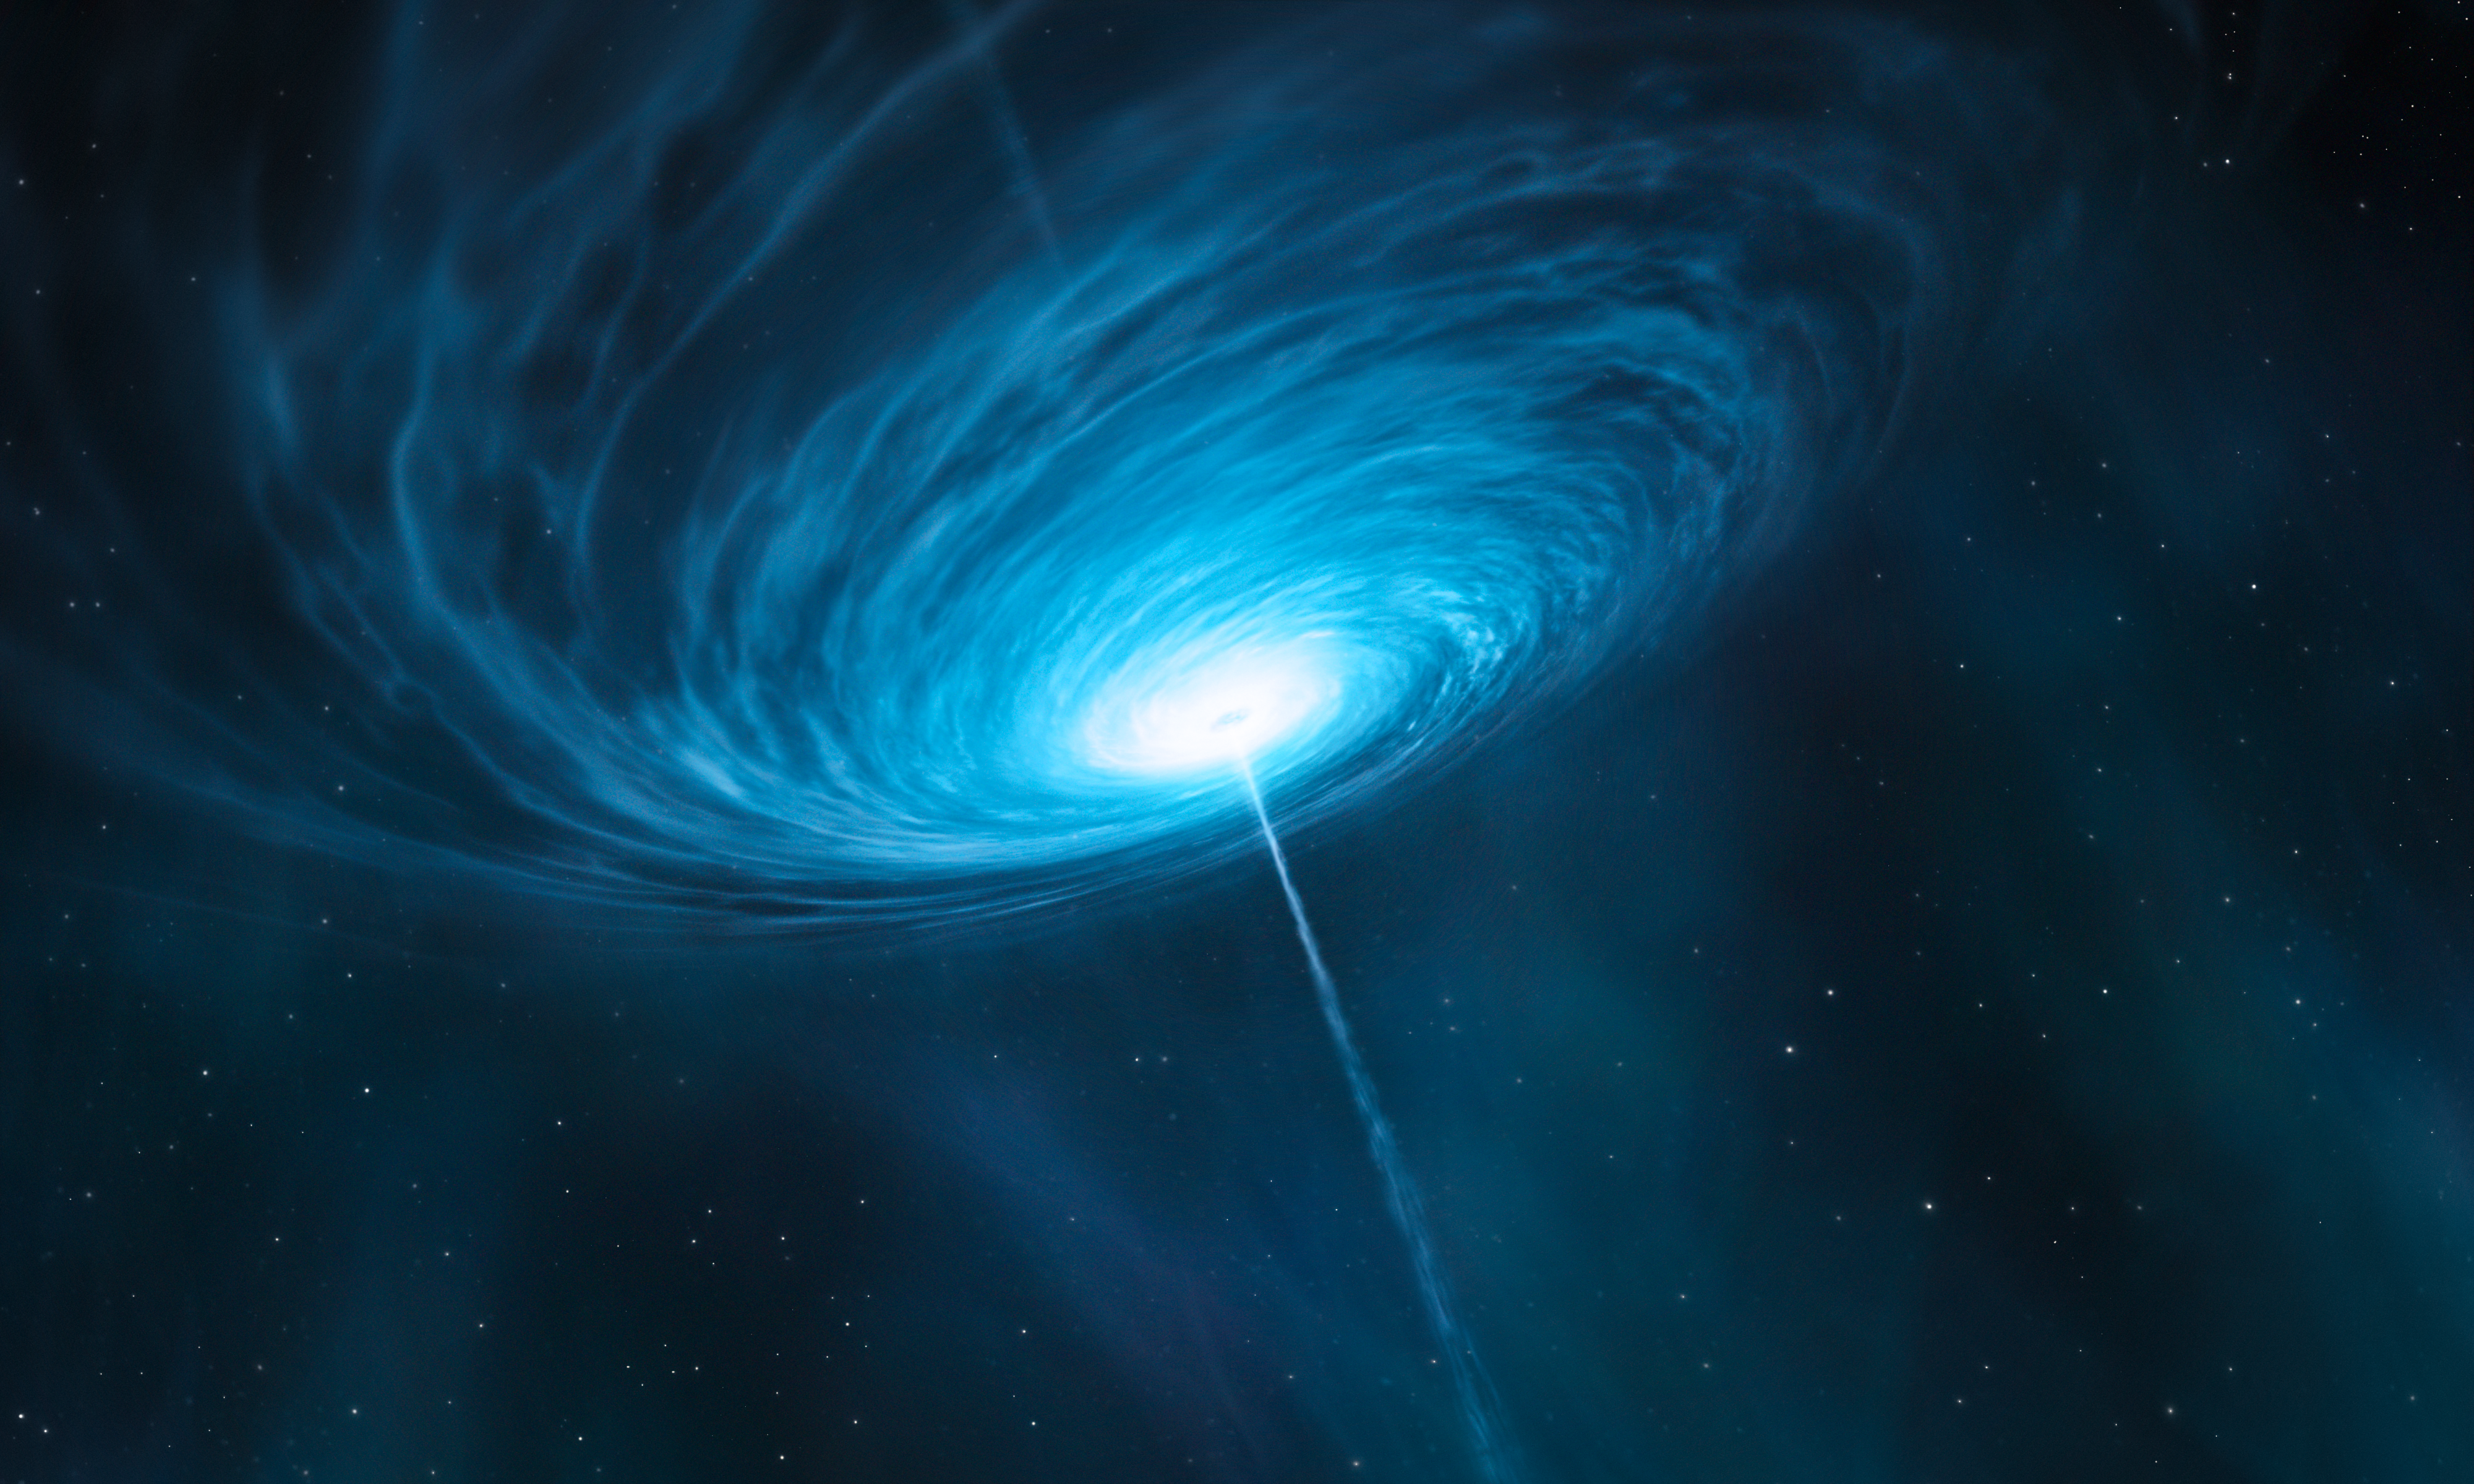

Artist’s impression of the quasar 3C 279

This is an artist’s impression of the quasar 3C 279. Astronomers connected the Atacama Pathfinder Experiment (APEX), in Chile, to the Submillimeter Array (SMA) in Hawaii, USA, and the Submillimeter Telescope (SMT) in Arizona, USA for the first time, to make the sharpest observations ever, of the centre of a distant galaxy, the bright quasar 3C 279. Quasars are the very bright centres of distant galaxies that are powered by supermassive black holes. This quasar contains a black hole with a mass about one billion times that of the Sun, and is so far from Earth that its light has taken more than 5 billion years to reach us. The team were able to probe scales of less than a light-year across the quasar — a remarkable achievement for a target that is billions of light-years away.

Credit: ESO/M. Kornmesser